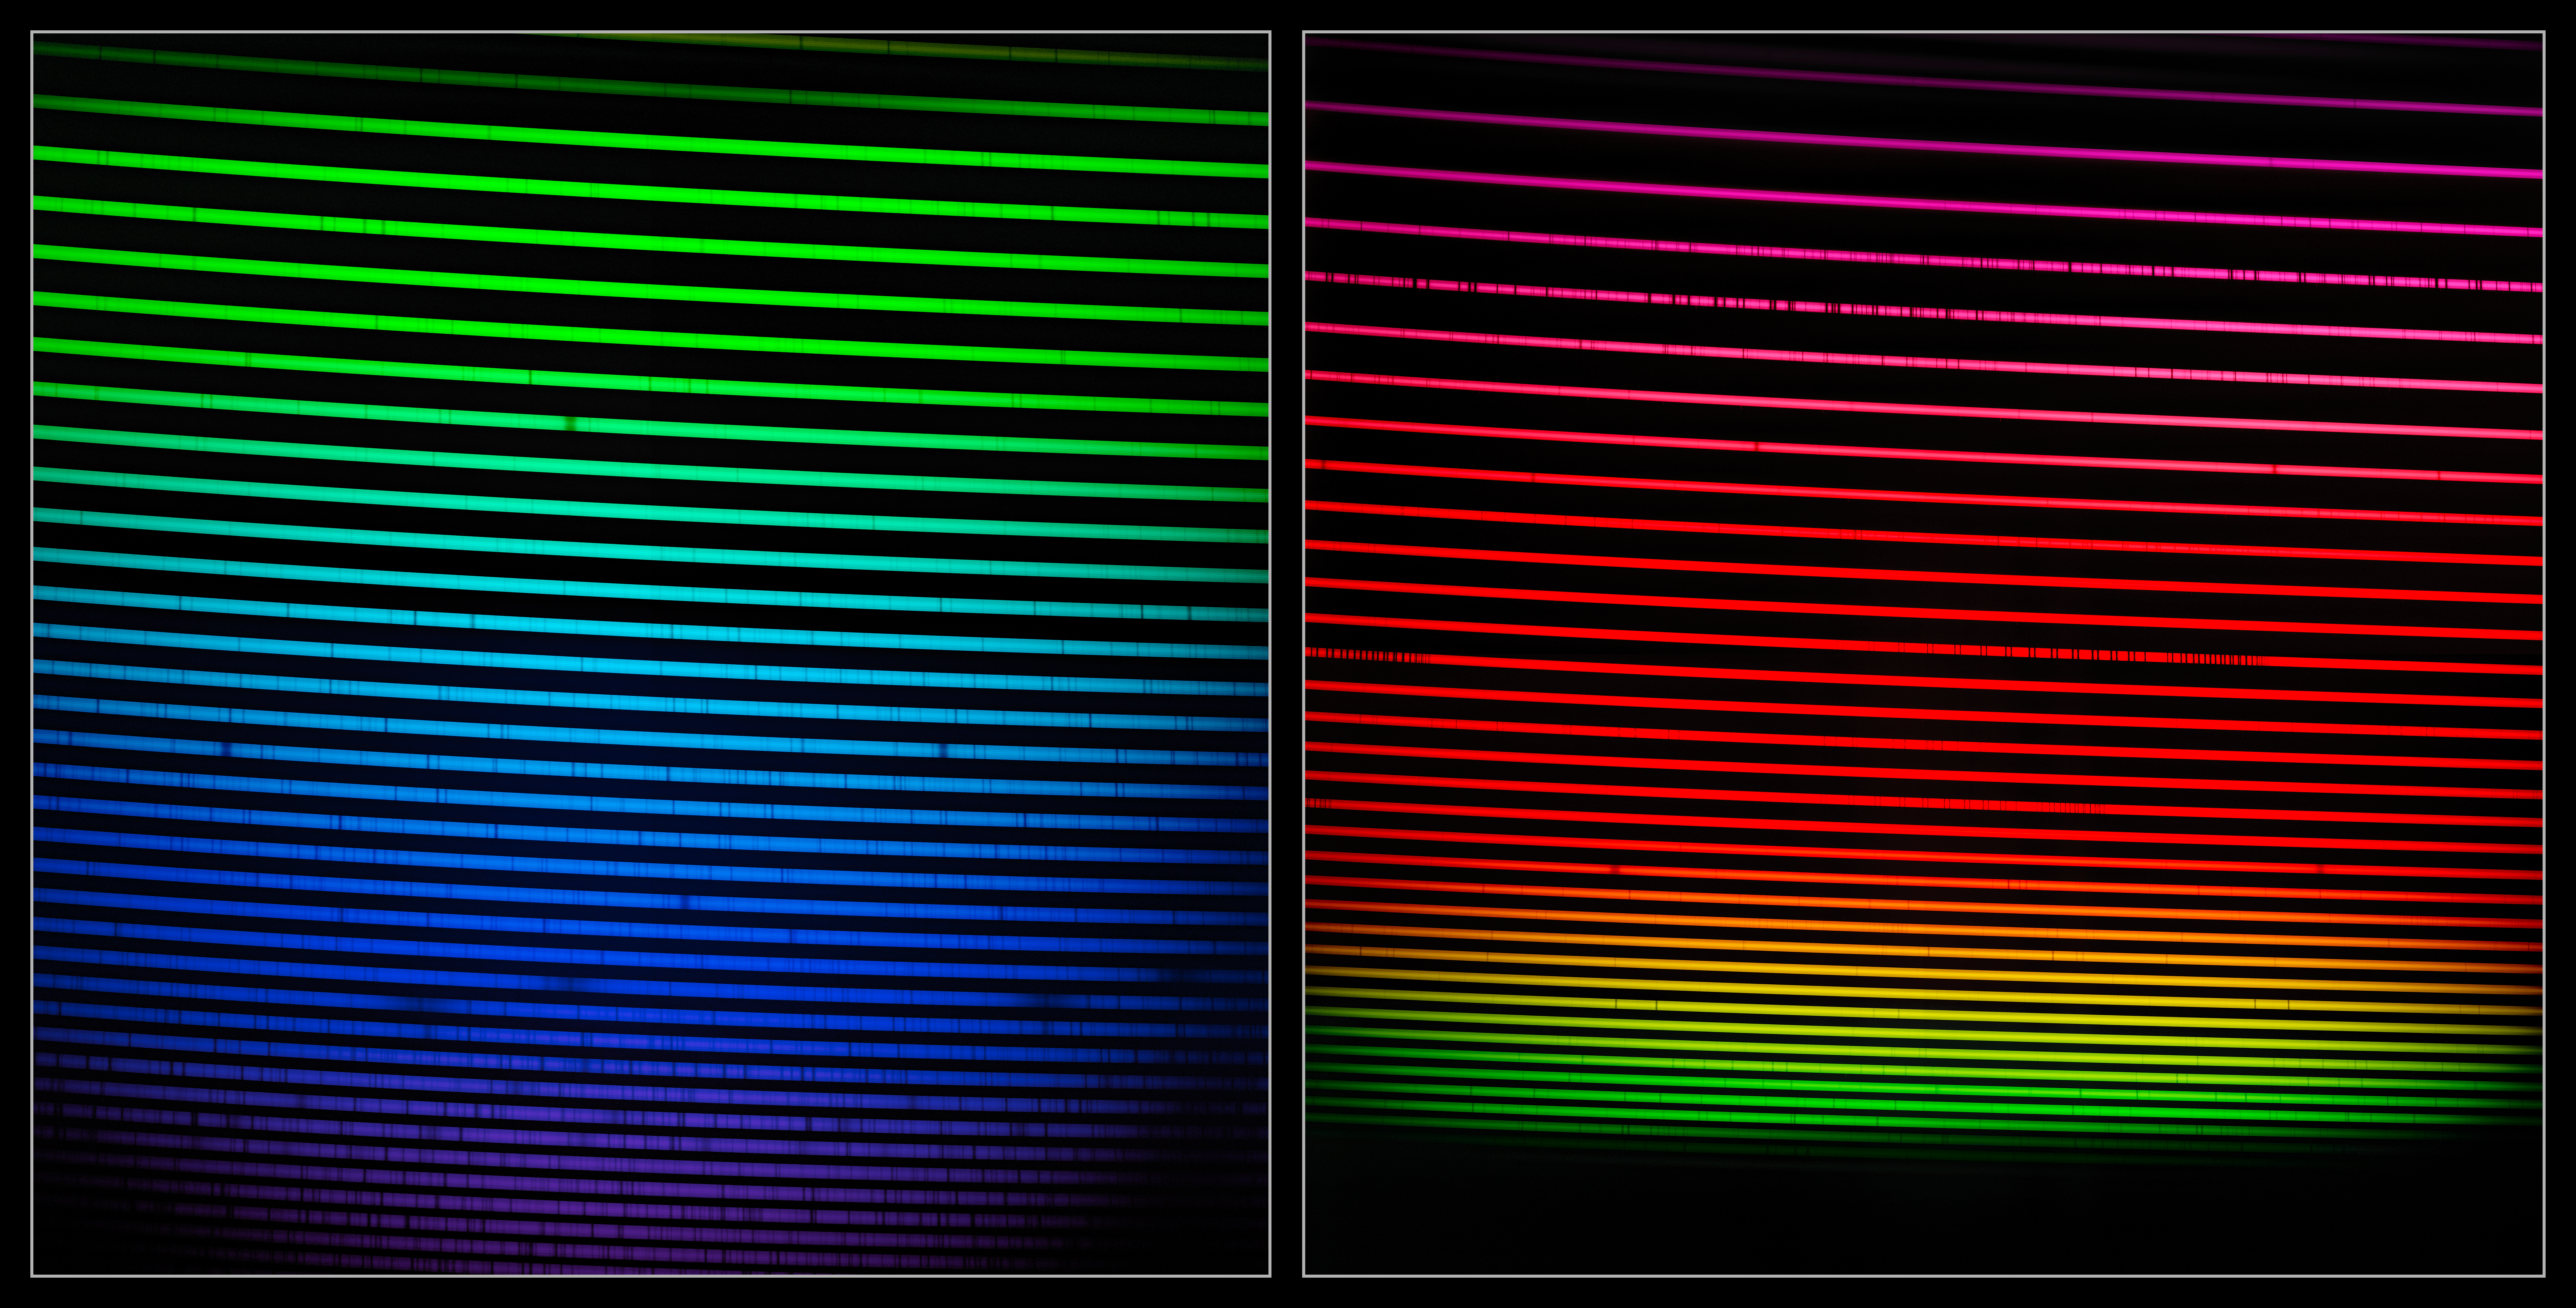

The two GHOST spectra

This mosaic shows the two GHOST spectra of HD 222925, a remarkably bright, chemically complex star. This star is a prime example of the type of object that GHOST will investigate.

The two GHOST spectra shown here, which were produced in the same single observation, measure light from around 350 nm to around 1015 nm. Light that is ‘bluer’ than 380 nm is ultraviolet and is invisible to our eyes. Light that is ‘redder’ than around 750 nm is infrared and is also invisible to our eyes. The dark lines in the rainbow are like the fingerprints of the gasses present in the star, including hydrogen, calcium, iron and gold. See this image comparison to see the most prominent features labeled.

Credit: International Gemini Observatory/NOIRLab/NSF/AURA/GHOST Consortium